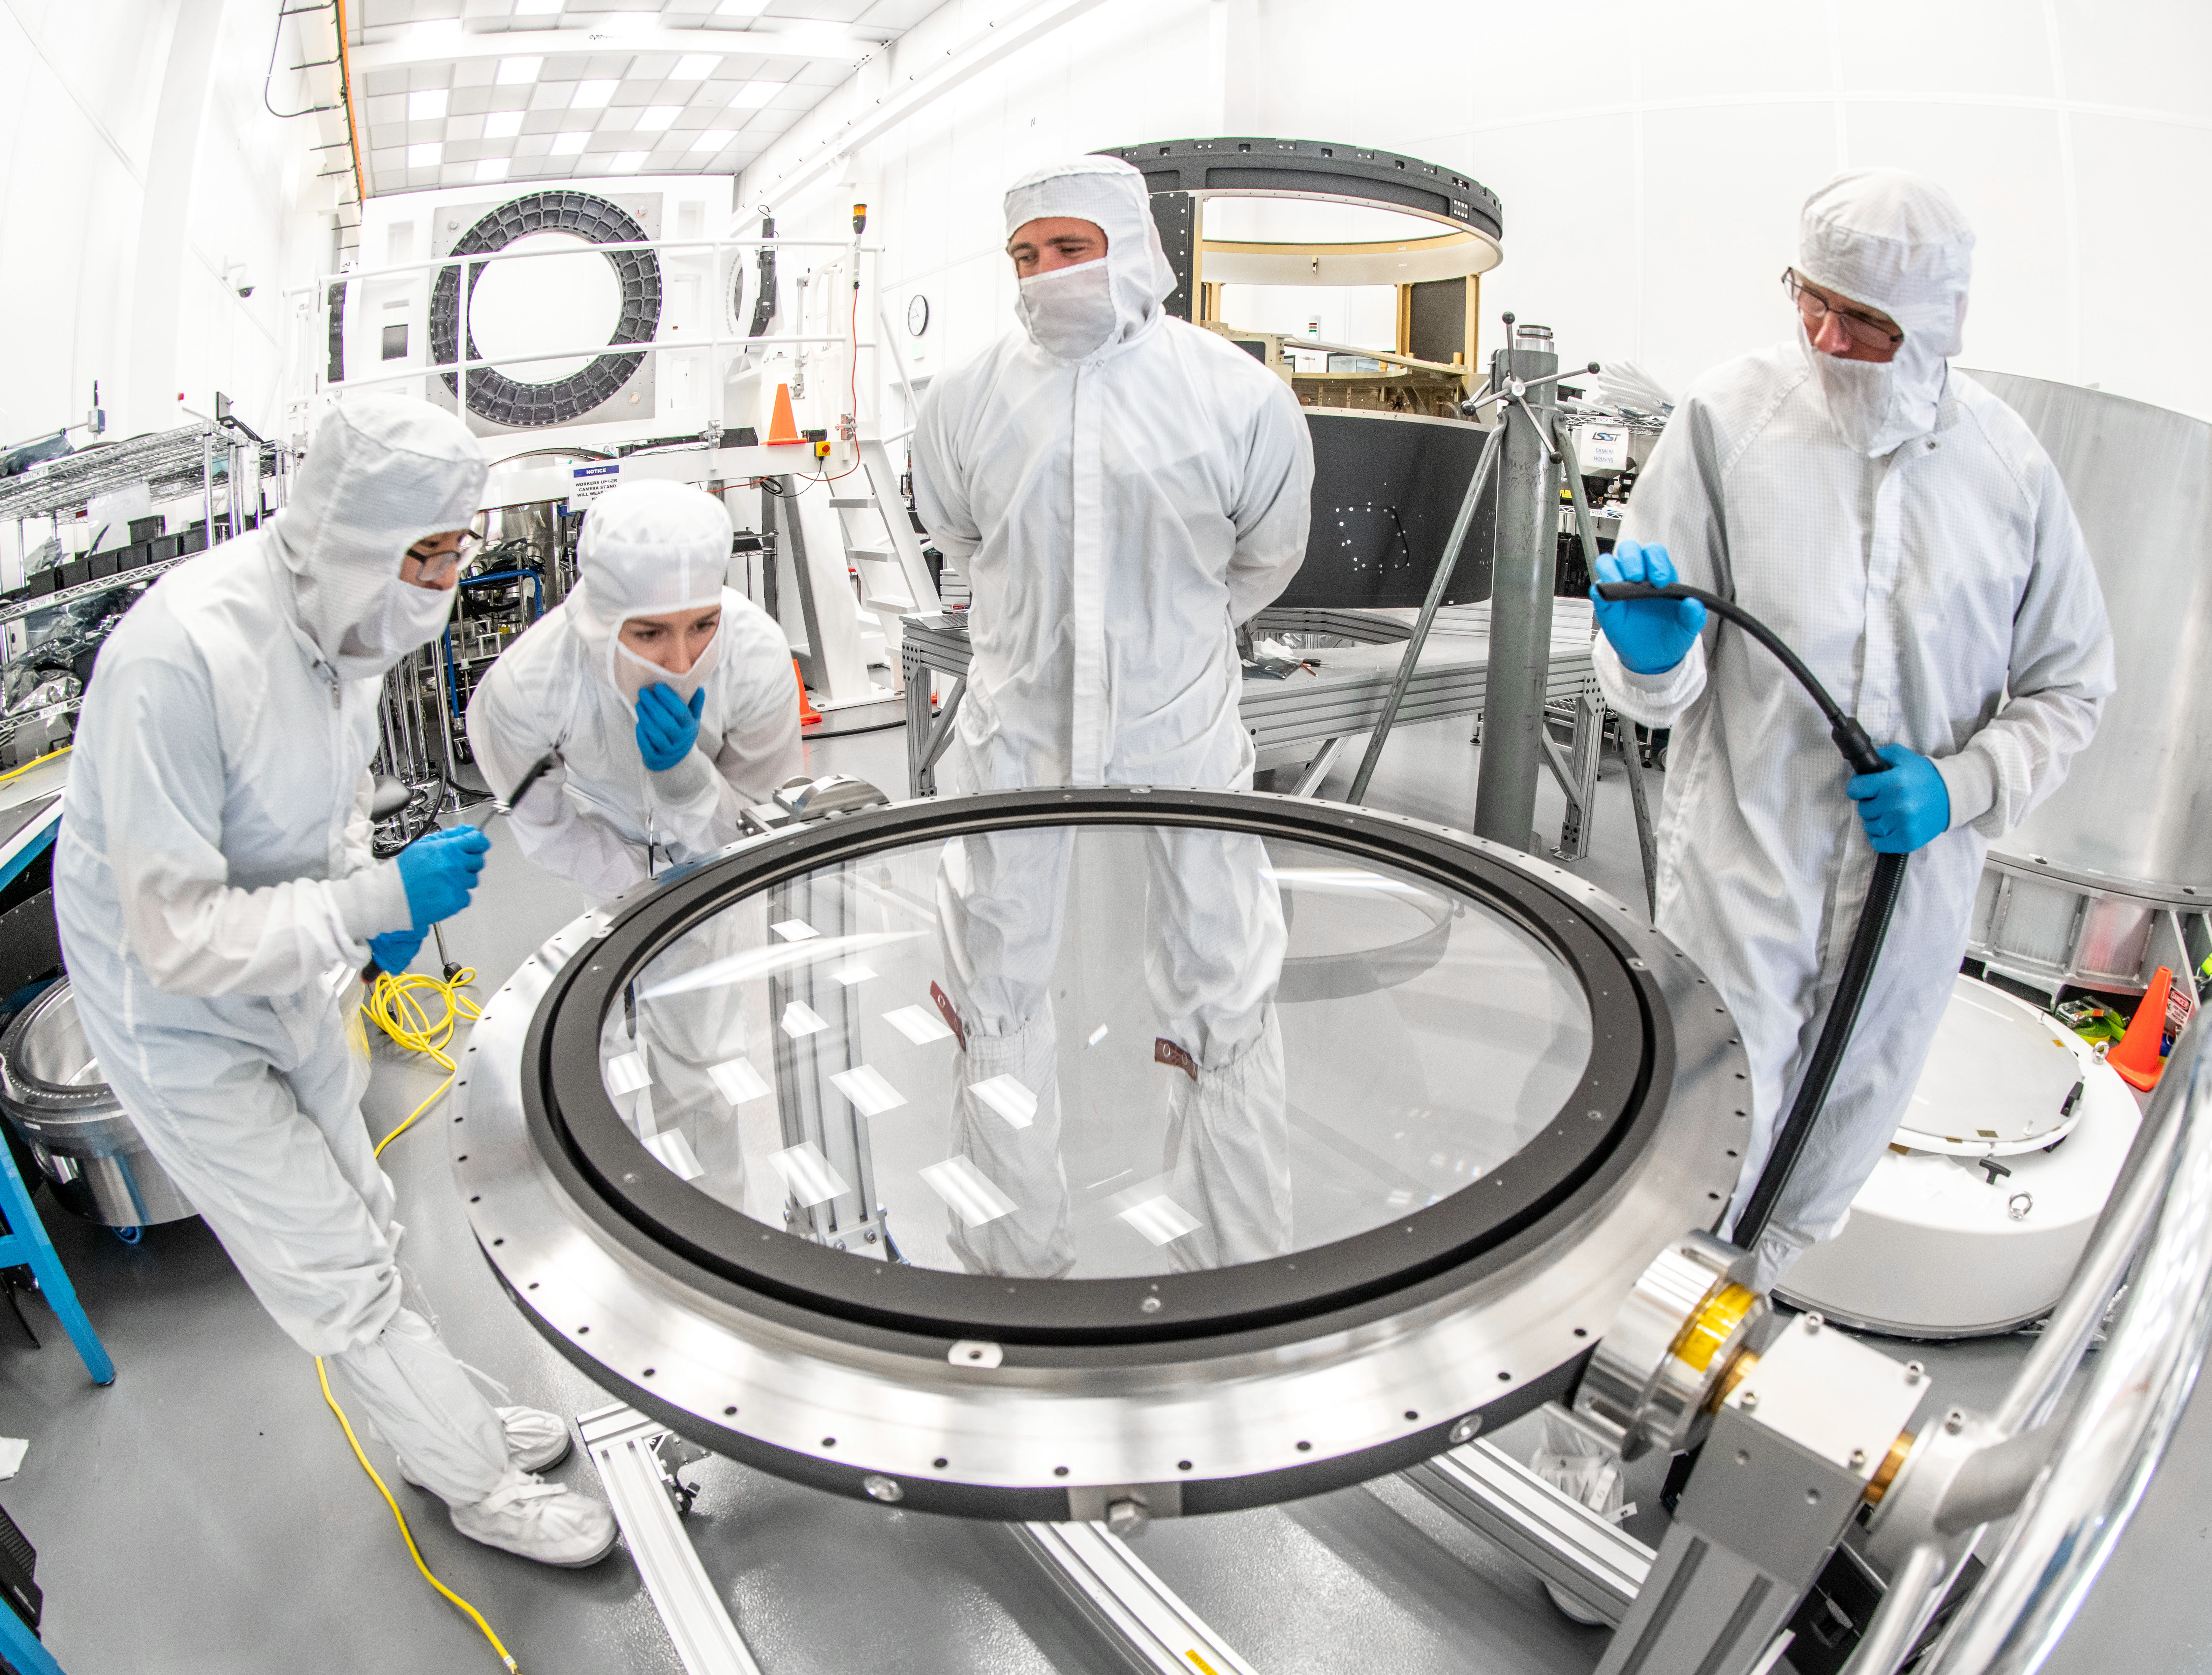

LSST Lens Inspection

Arrival and inspection of the L3 lens of the LSST Camera at a clean room at SLAC. Although smaller than the other two lenses that will go into the camera body, it’s still over 3 feet in diameter and weighs a whopping 200 pounds. L3 will be closest to the 3,200-megapixel camera’s focal plane. It’ll be the final optical element correcting images captured by the imaging sensors, as well as the barrier for the vacuum inside the cryostat that cools imaging sensors to minus 150 degrees Fahrenheit. Work on the lenses has been managed by Lawrence Livermore National Laboratory.

Credit: Jacqueline Orrell/SLAC National Accelerator Laboratory